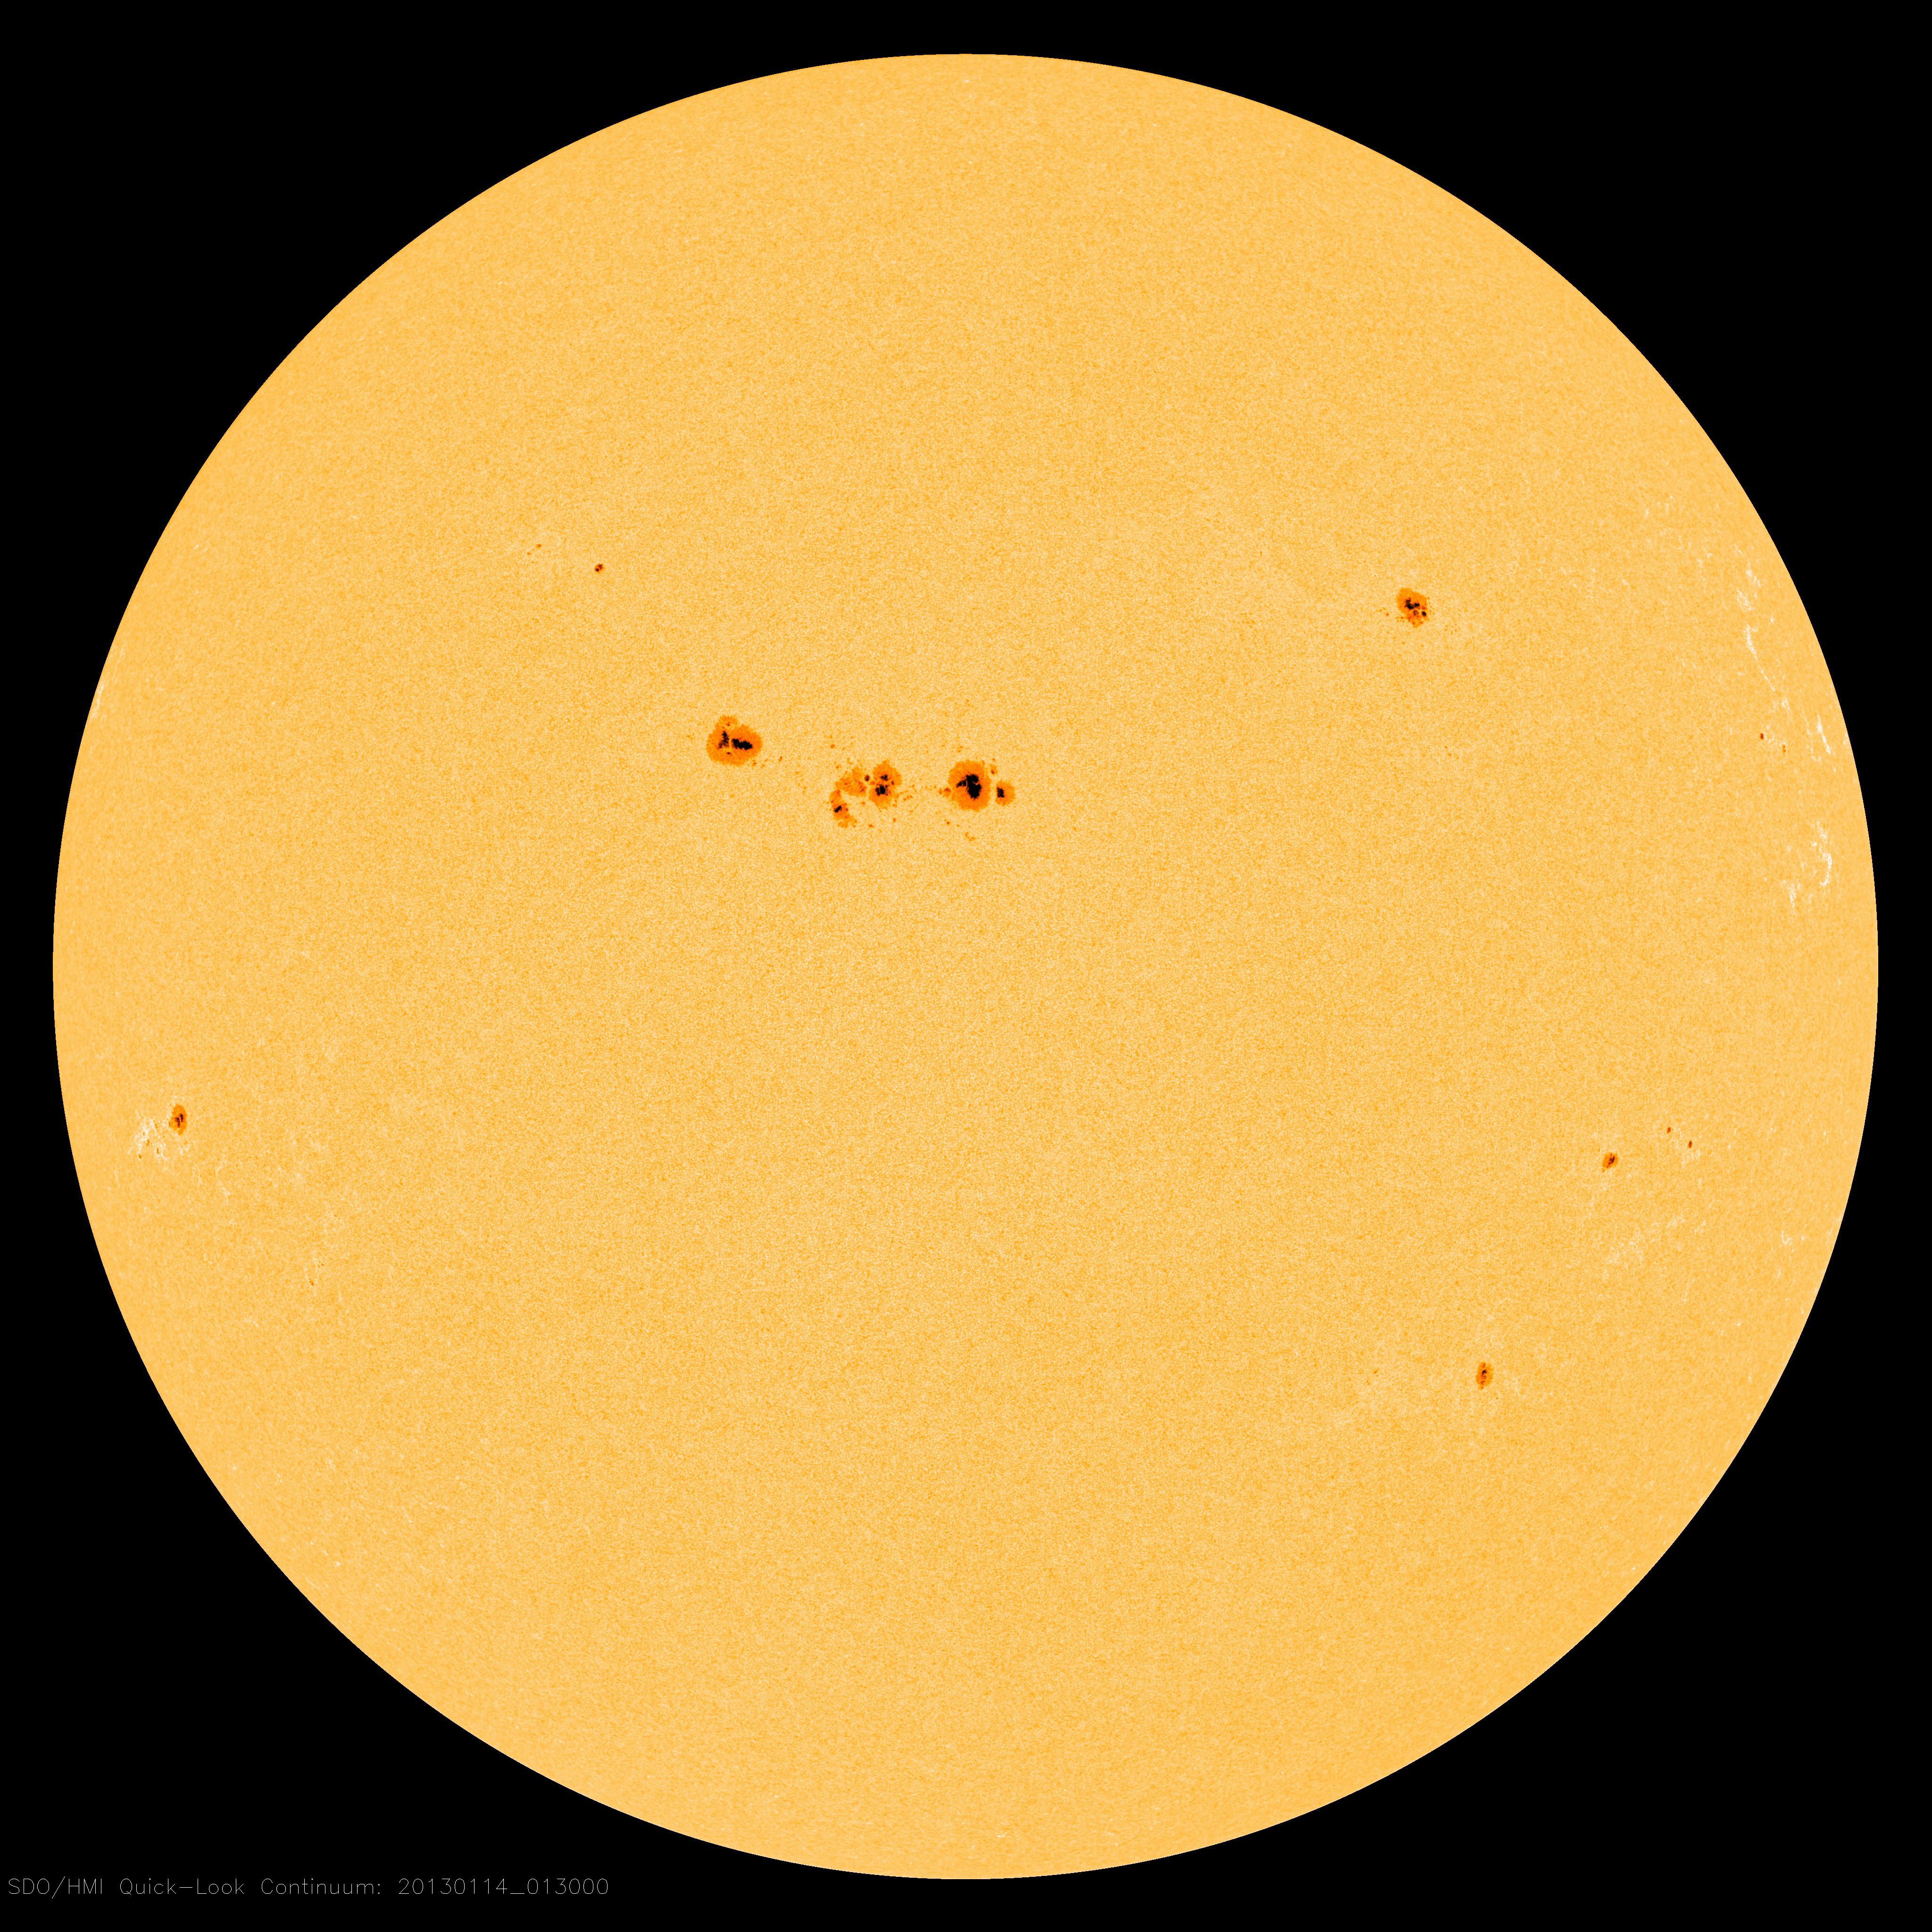

The Sun with sunspots

The Sun exhibiting a number of sunspots on 14 January, 2013, at 00:13 GMT. At the center sits a large cluster of sunspots, dubbed Active Region 11654, that rotated over the left limb of the Sun on 10 Jan.

Credit: NASA/SDO/HMI